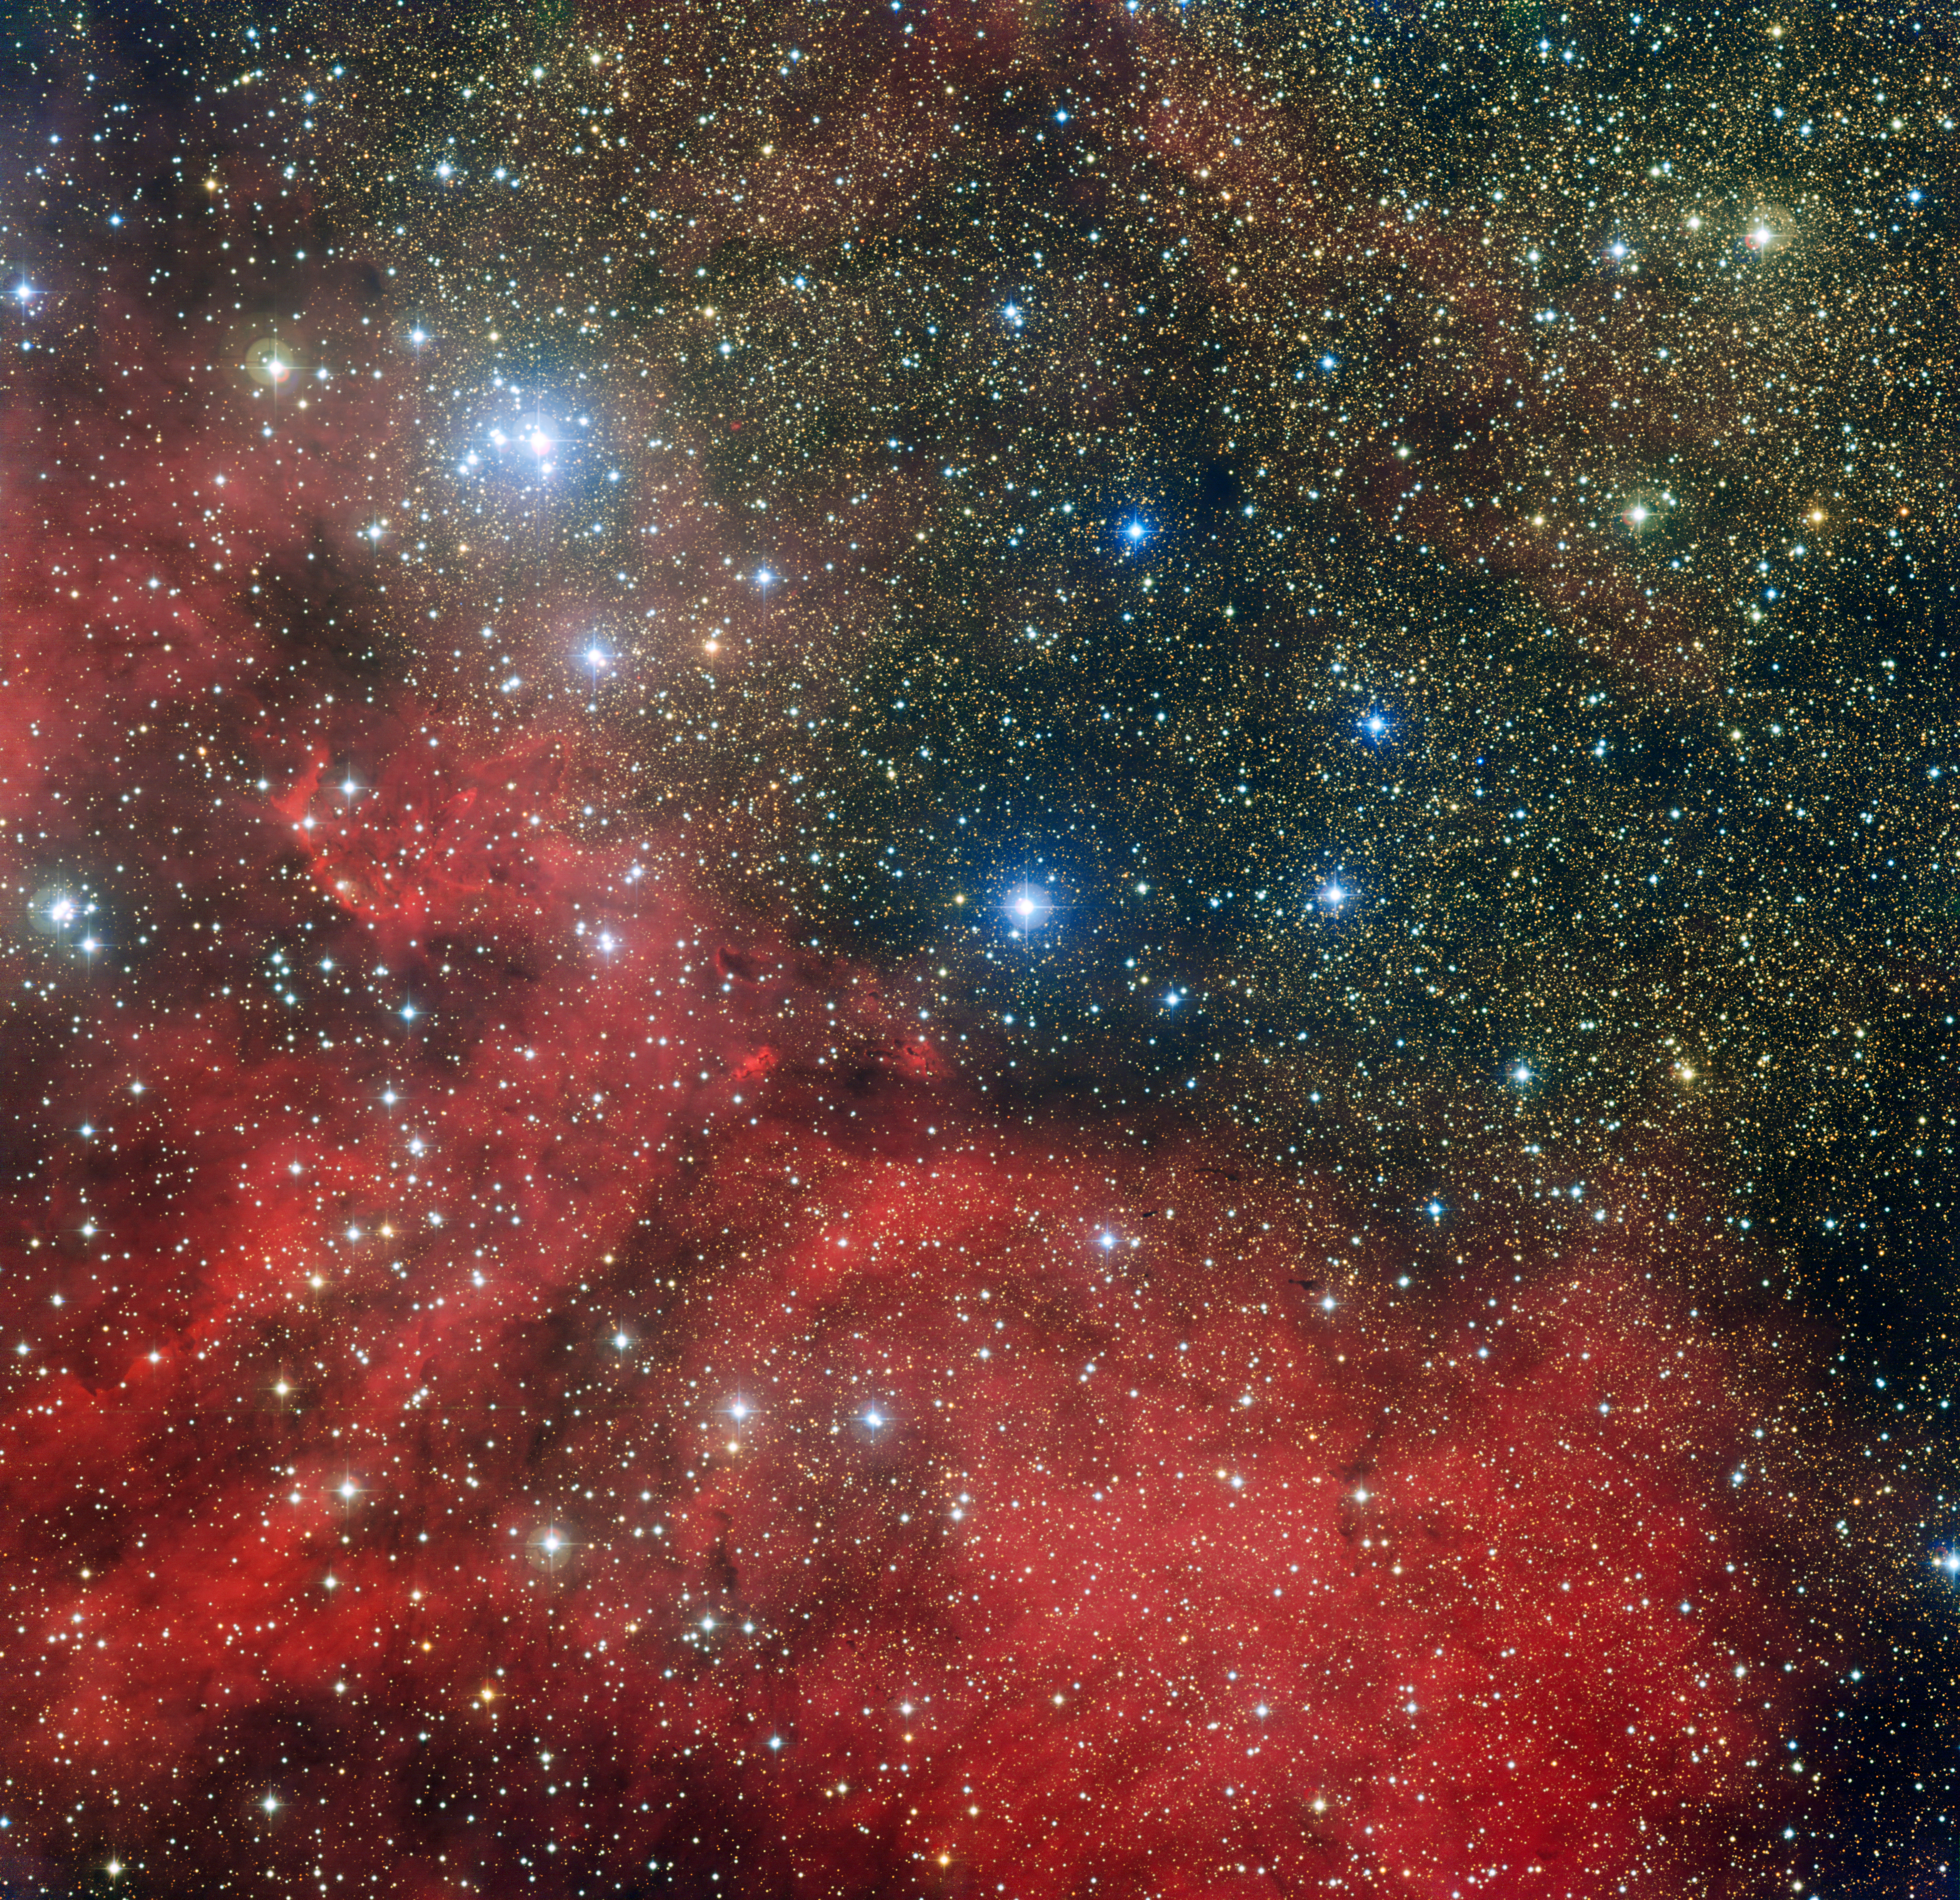

The star cluster NGC 6604 and its surroundings

The star cluster NGC 6604 is shown in this image taken by the Wide Field Imager attached to the 2.2-metre MPG/ESO telescope at the La Silla Observatory in Chile. NGC 6604 is the bright grouping towards to the upper left of the image. It is a young star cluster that is the densest part of a more widely scattered association containing about one hundred brilliant blue-white stars. The picture also shows the cluster’s associated nebula — a cloud of glowing hydrogen gas that is called Sh2-54 — as well as dust clouds.

Credit: ESO